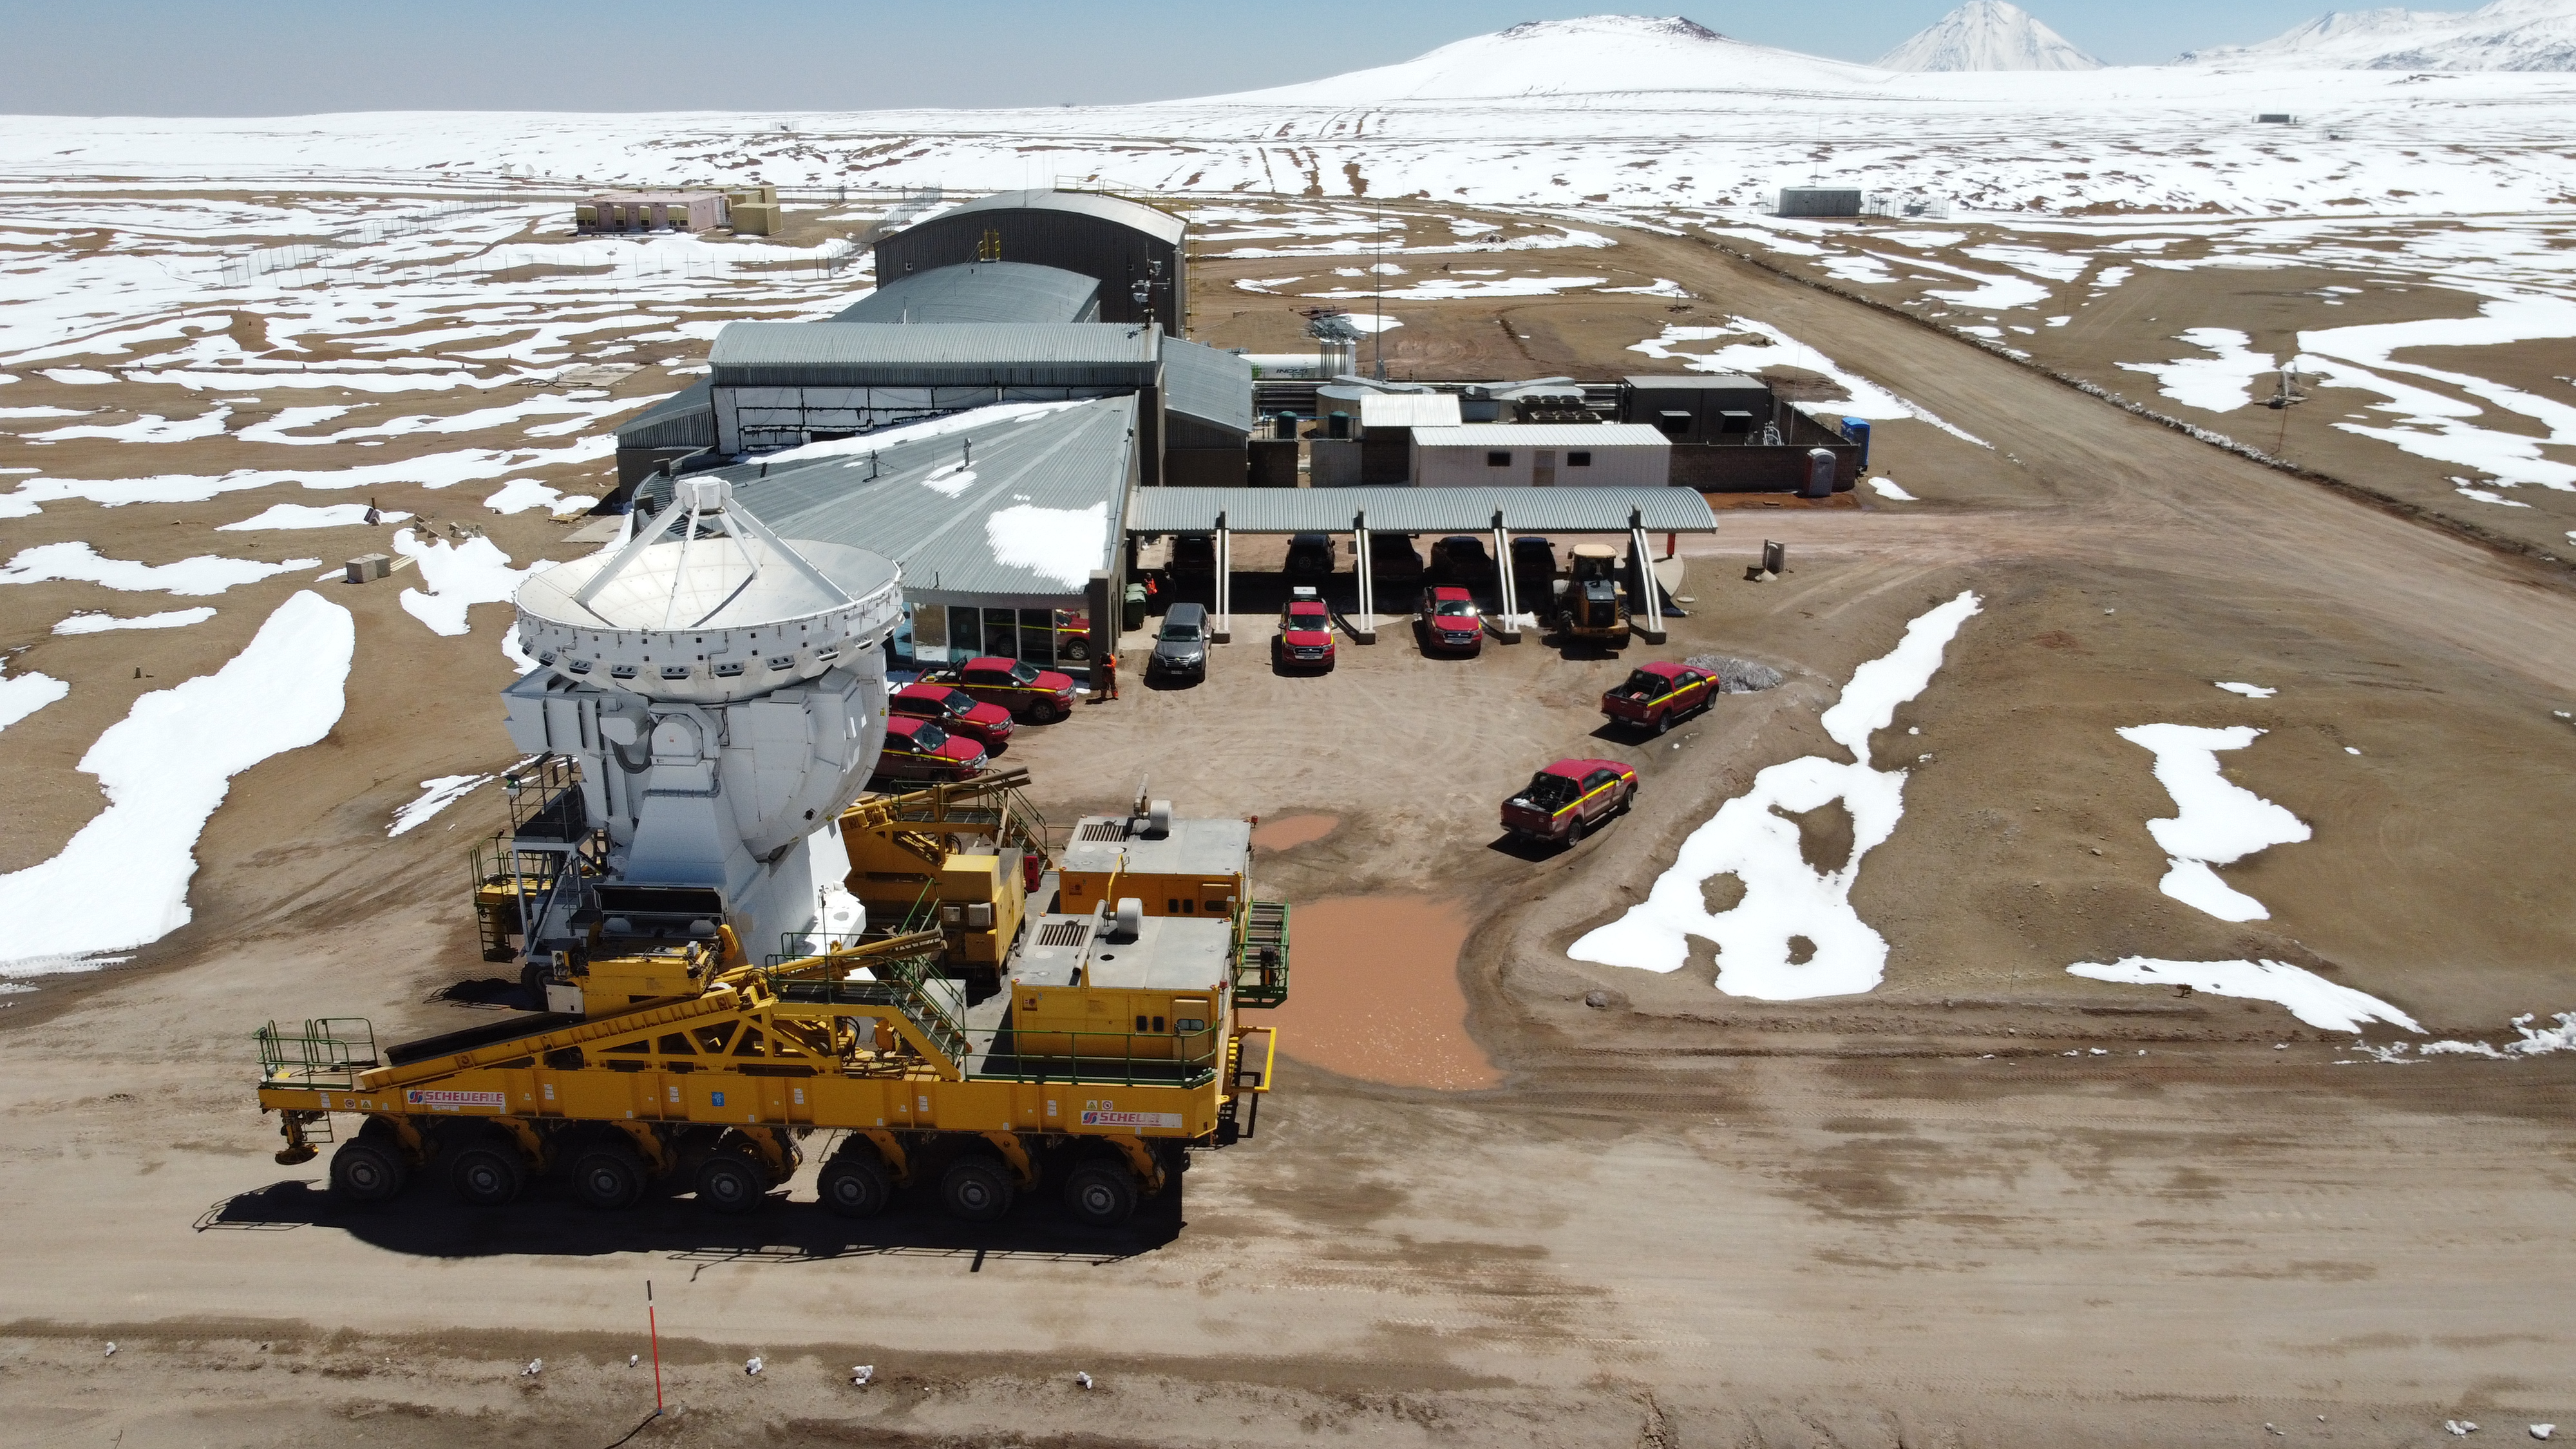

Proportions

Transporter Lore, passes by carrying the CM04 antenna on the side of the technical building on the Chajnantor plateau (5,000m altitude).

Credit: Juan Carlos Rojas - ALMA (ESO/NAOJ/NRAO)